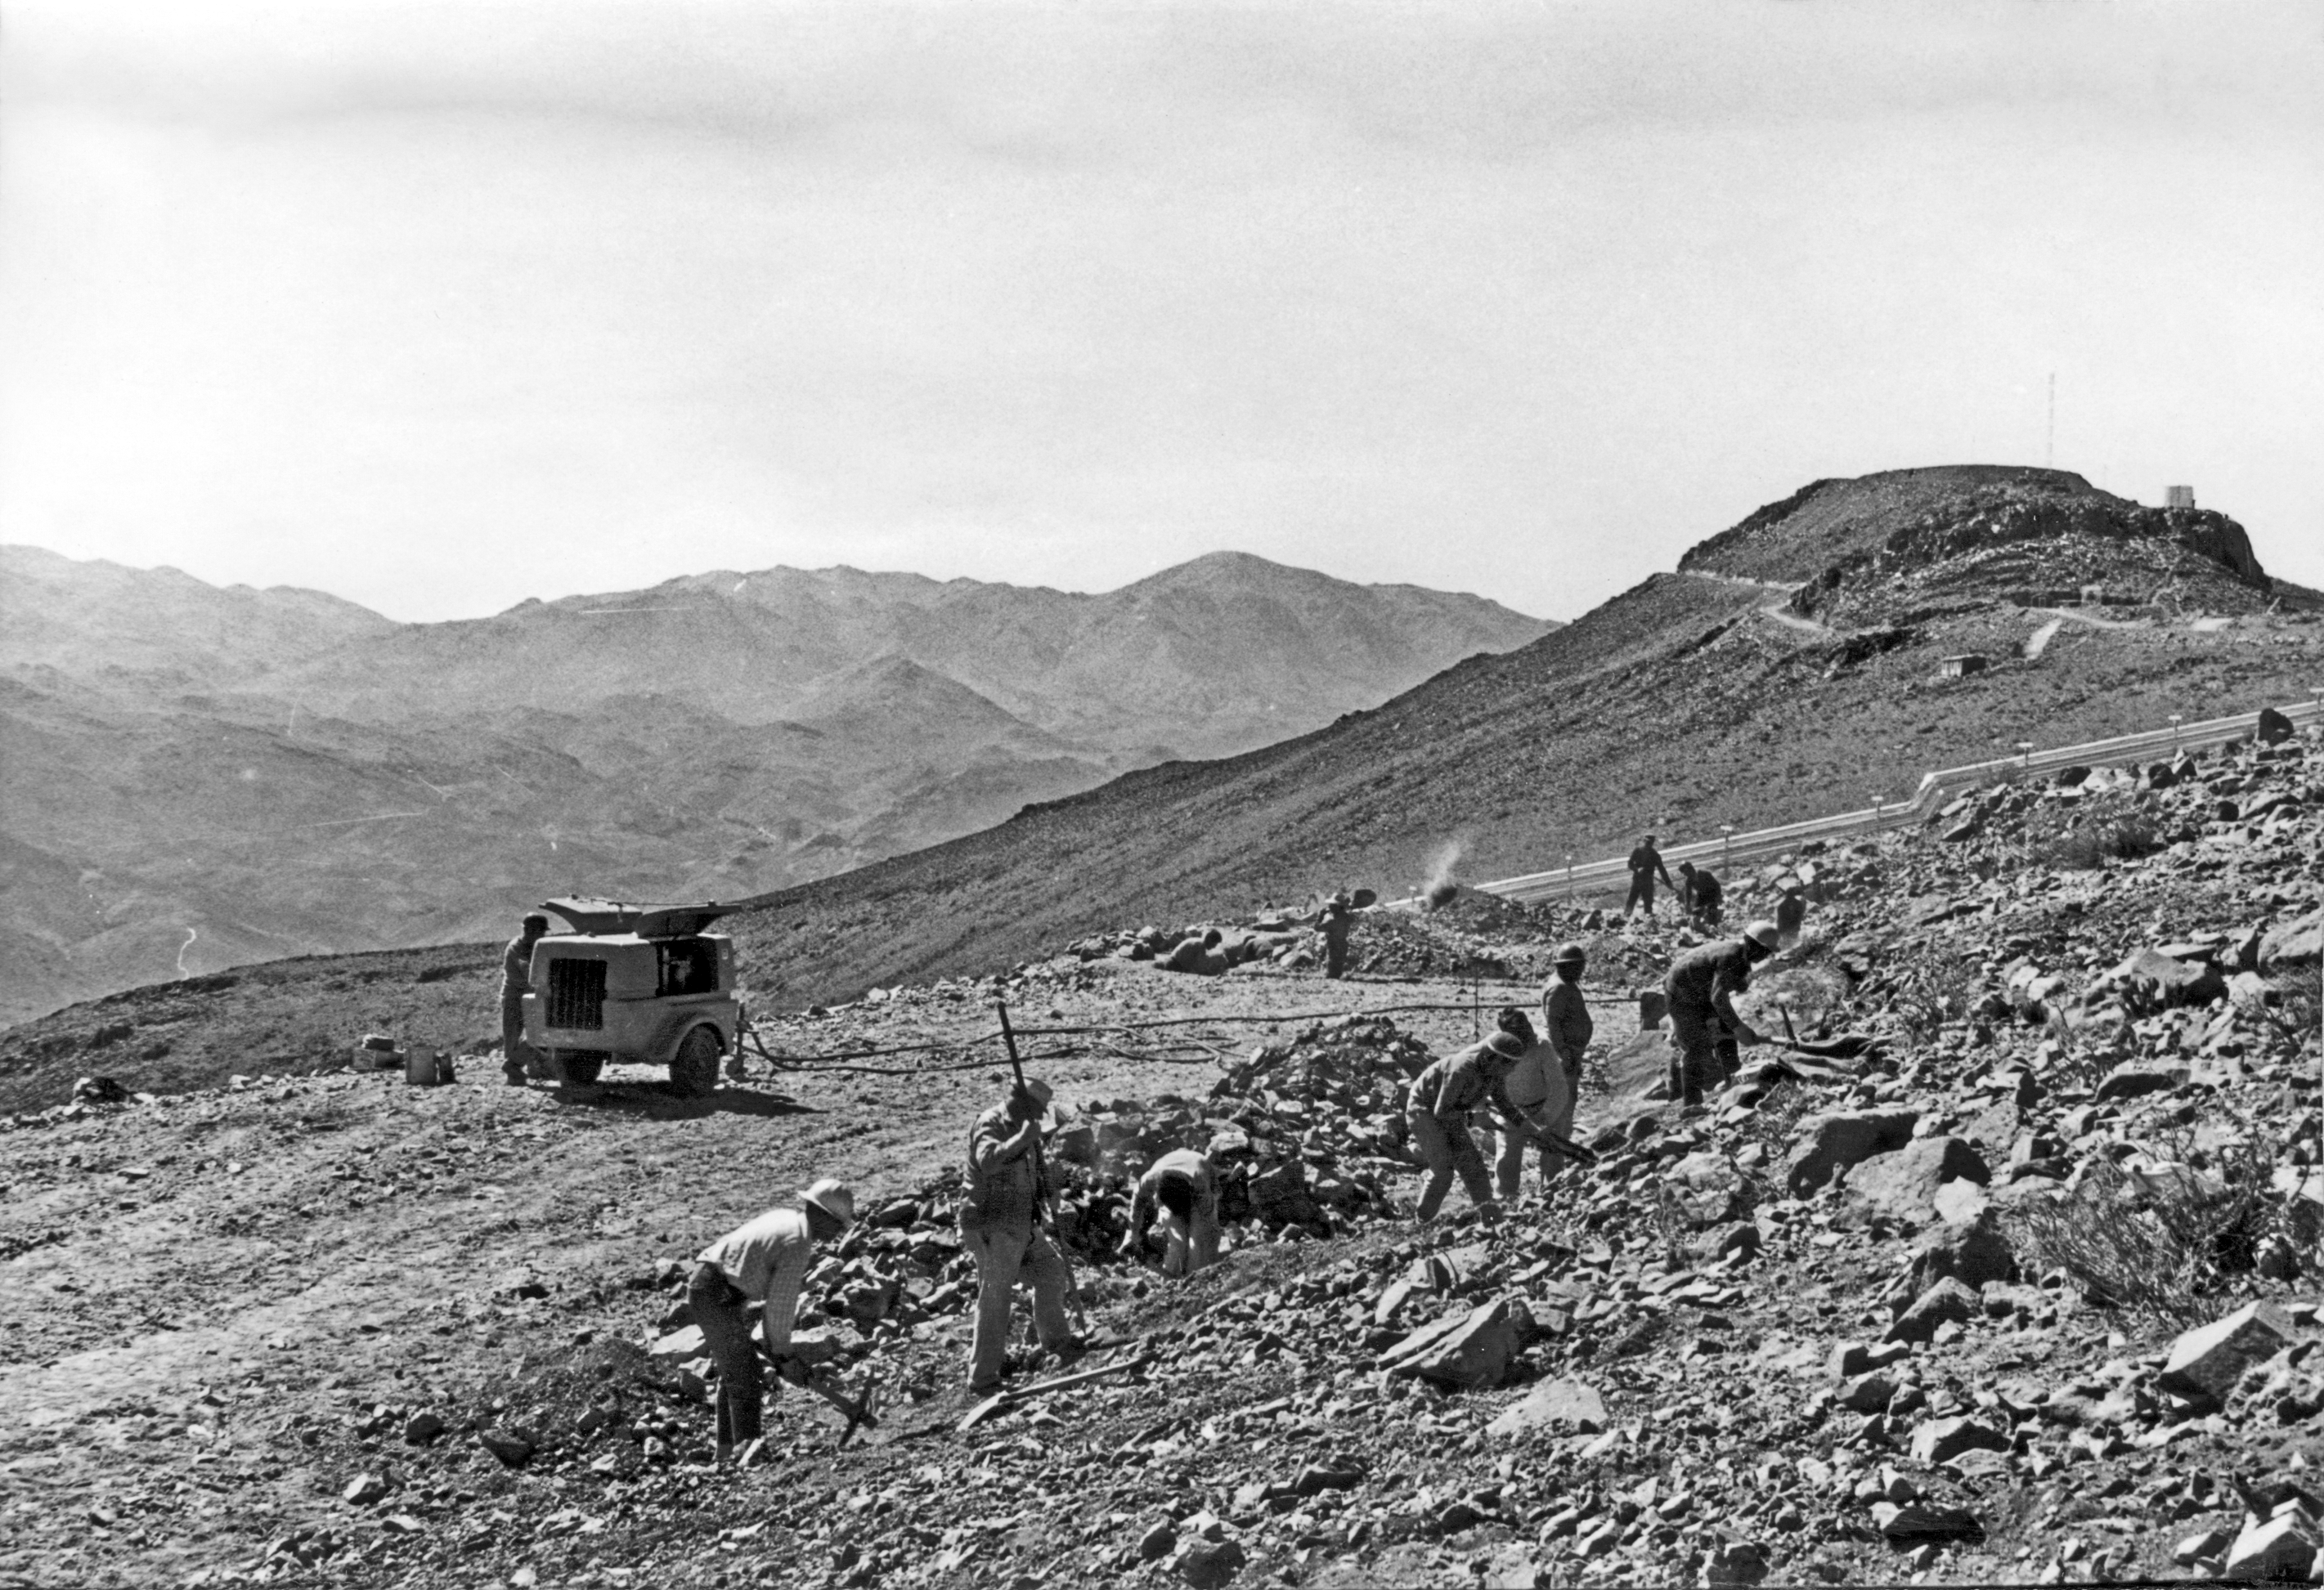

Building La Silla Observatory

Road construction works near La Silla peak (on the right), in the IV Region of Chile, in 1968.

Credit: ESO